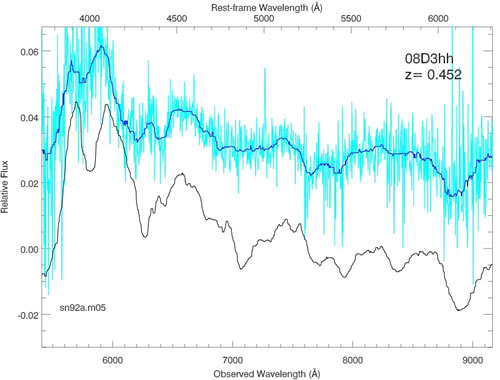

Last SNLS supernova spectrum obtained at Gemini

The last SNLS supernova spectrum obtained at Gemini (in May 2008), showing a TYpe Ia Supernova at z=0.452. Color coding as above.

Credit: International Gemini Observatory/NOIRLab/NSF/AURA